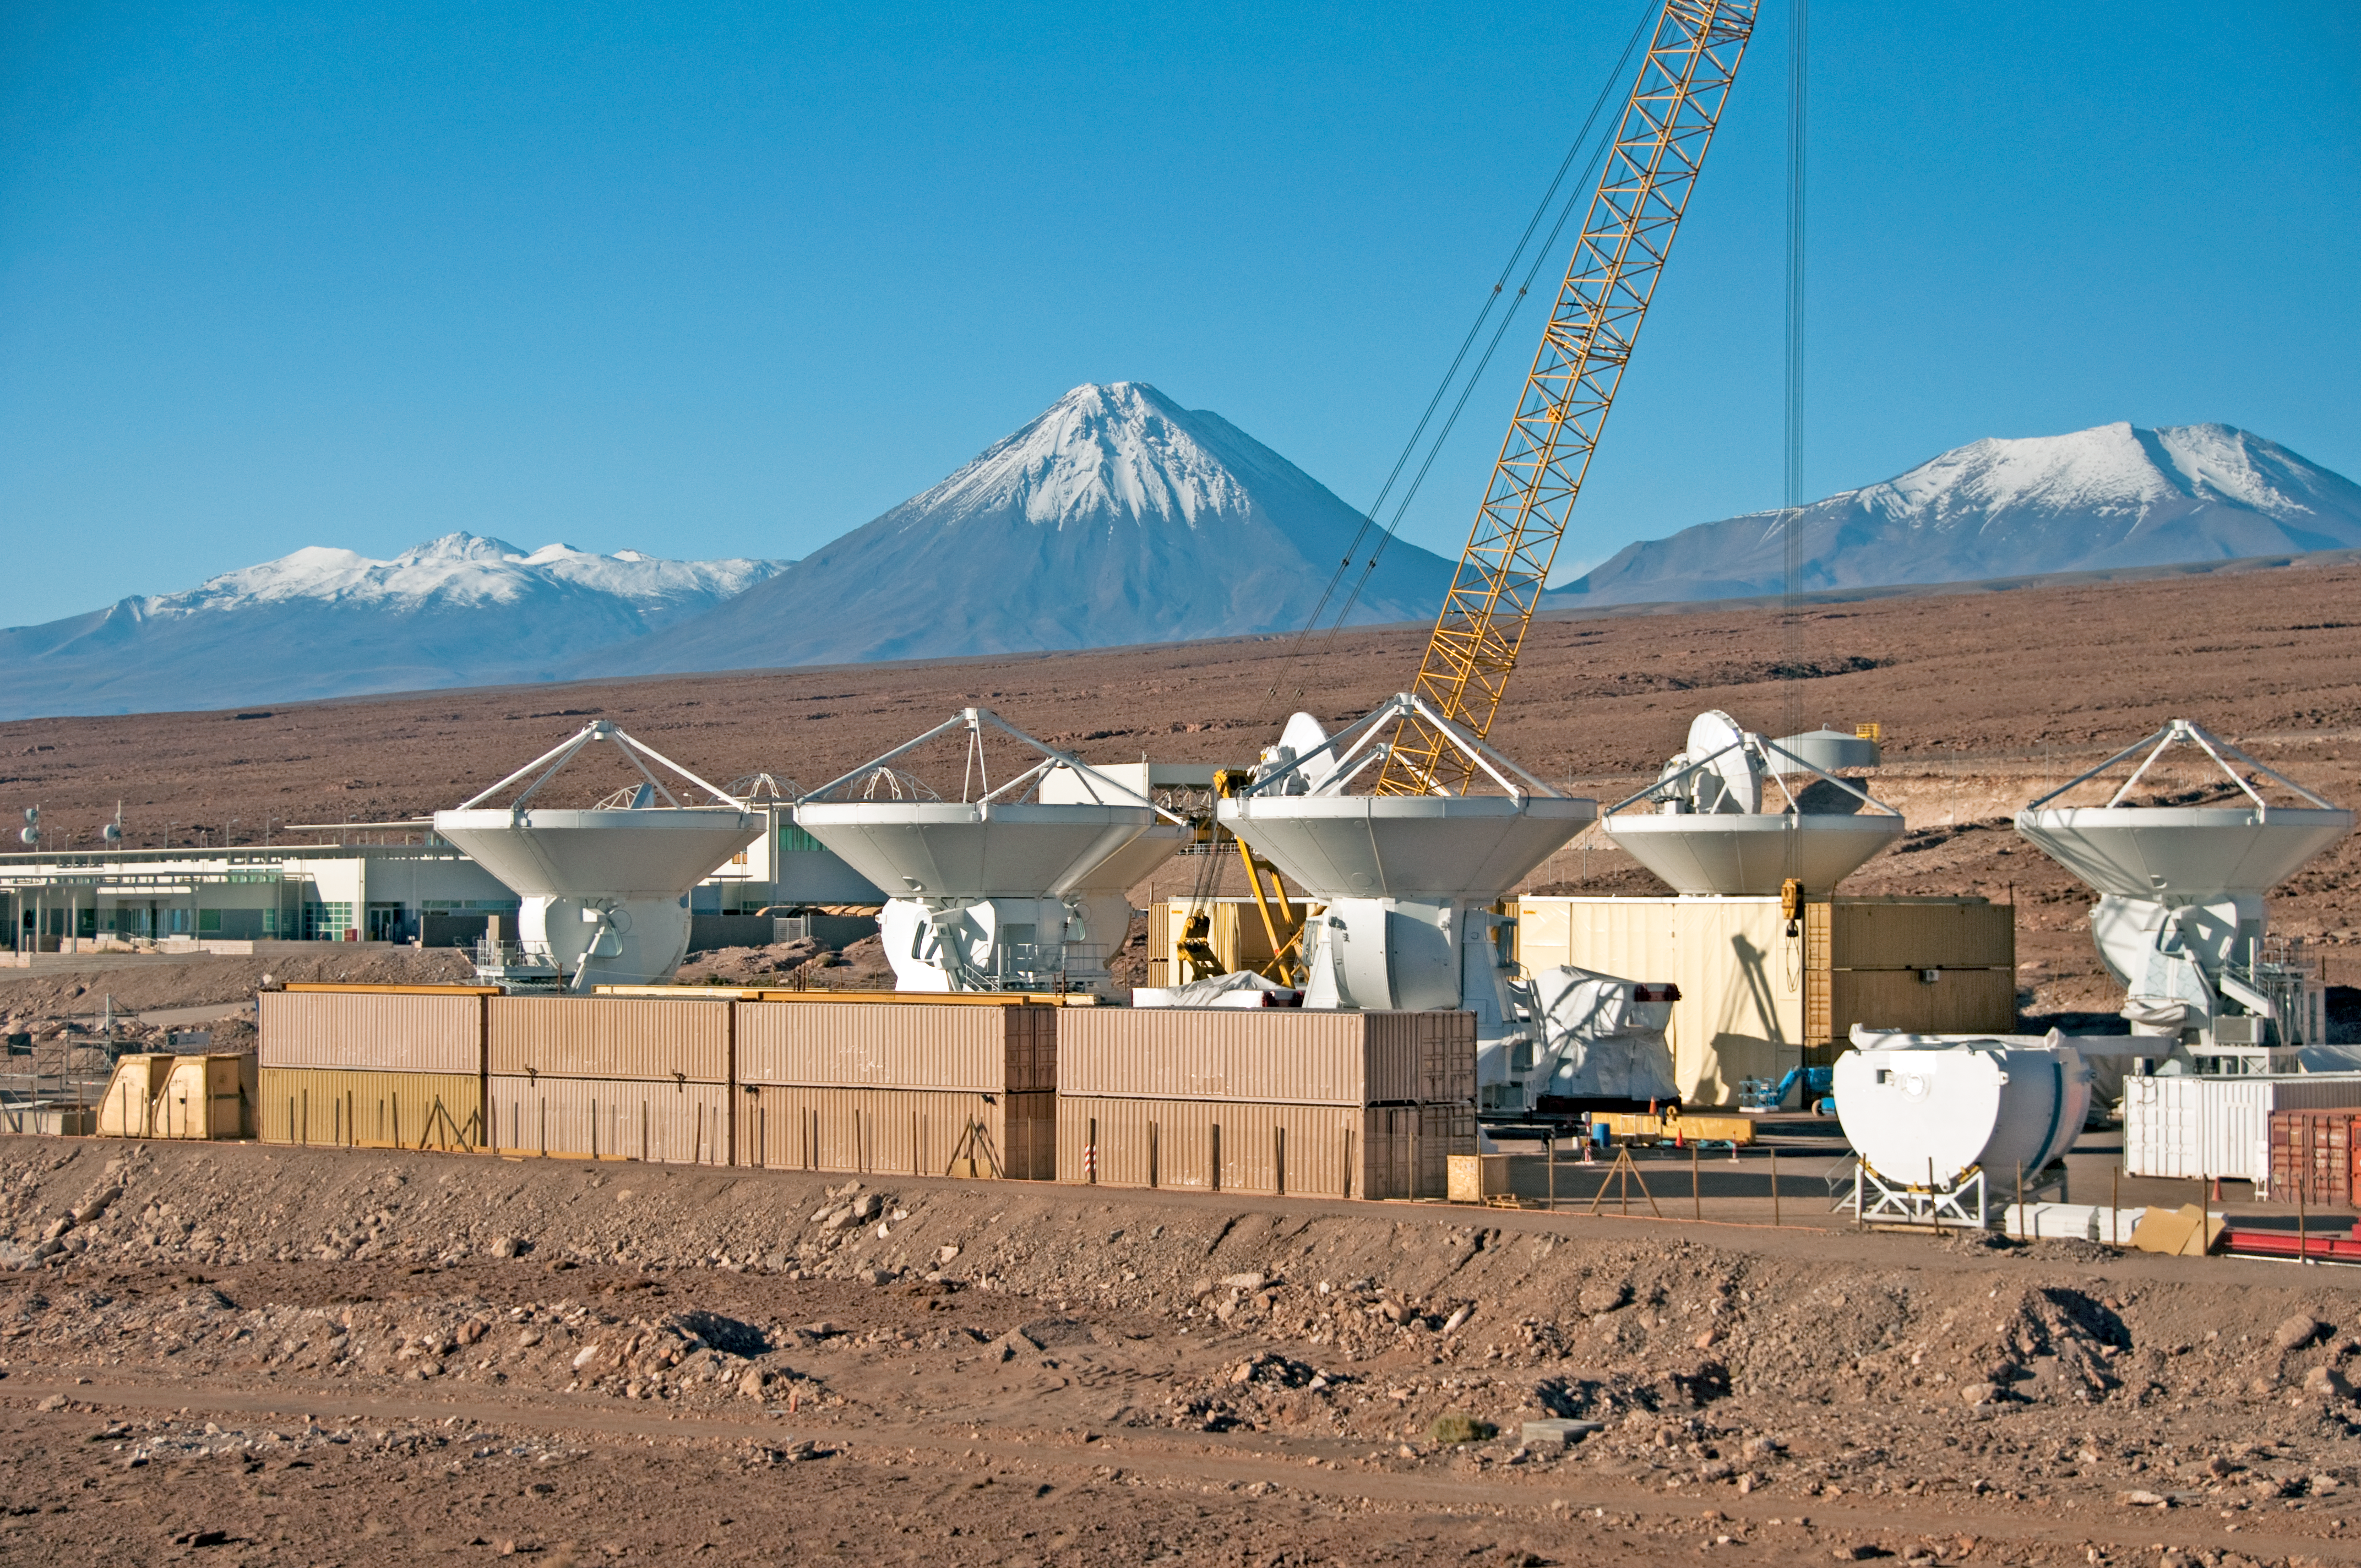

The European Integration Facility at ALMA

A photograph of 12-metre antennas at the European integration facility at the ALMA OSF, on 24 March 2011. Here the European antennas are assembled and tested, before being handed over to ALMA. ESO, the European partner in ALMA, will provide 25 12-metre antennas through a contract with the European AEM Consortium (Thales Alenia Space, European Industrial Engineering, and MT-Mechatronics).

Credit: ALMA (ESO/NAOJ/NRAO), W. Garnier (ALMA). Acknowledgment: General Dynamics C4 Systems